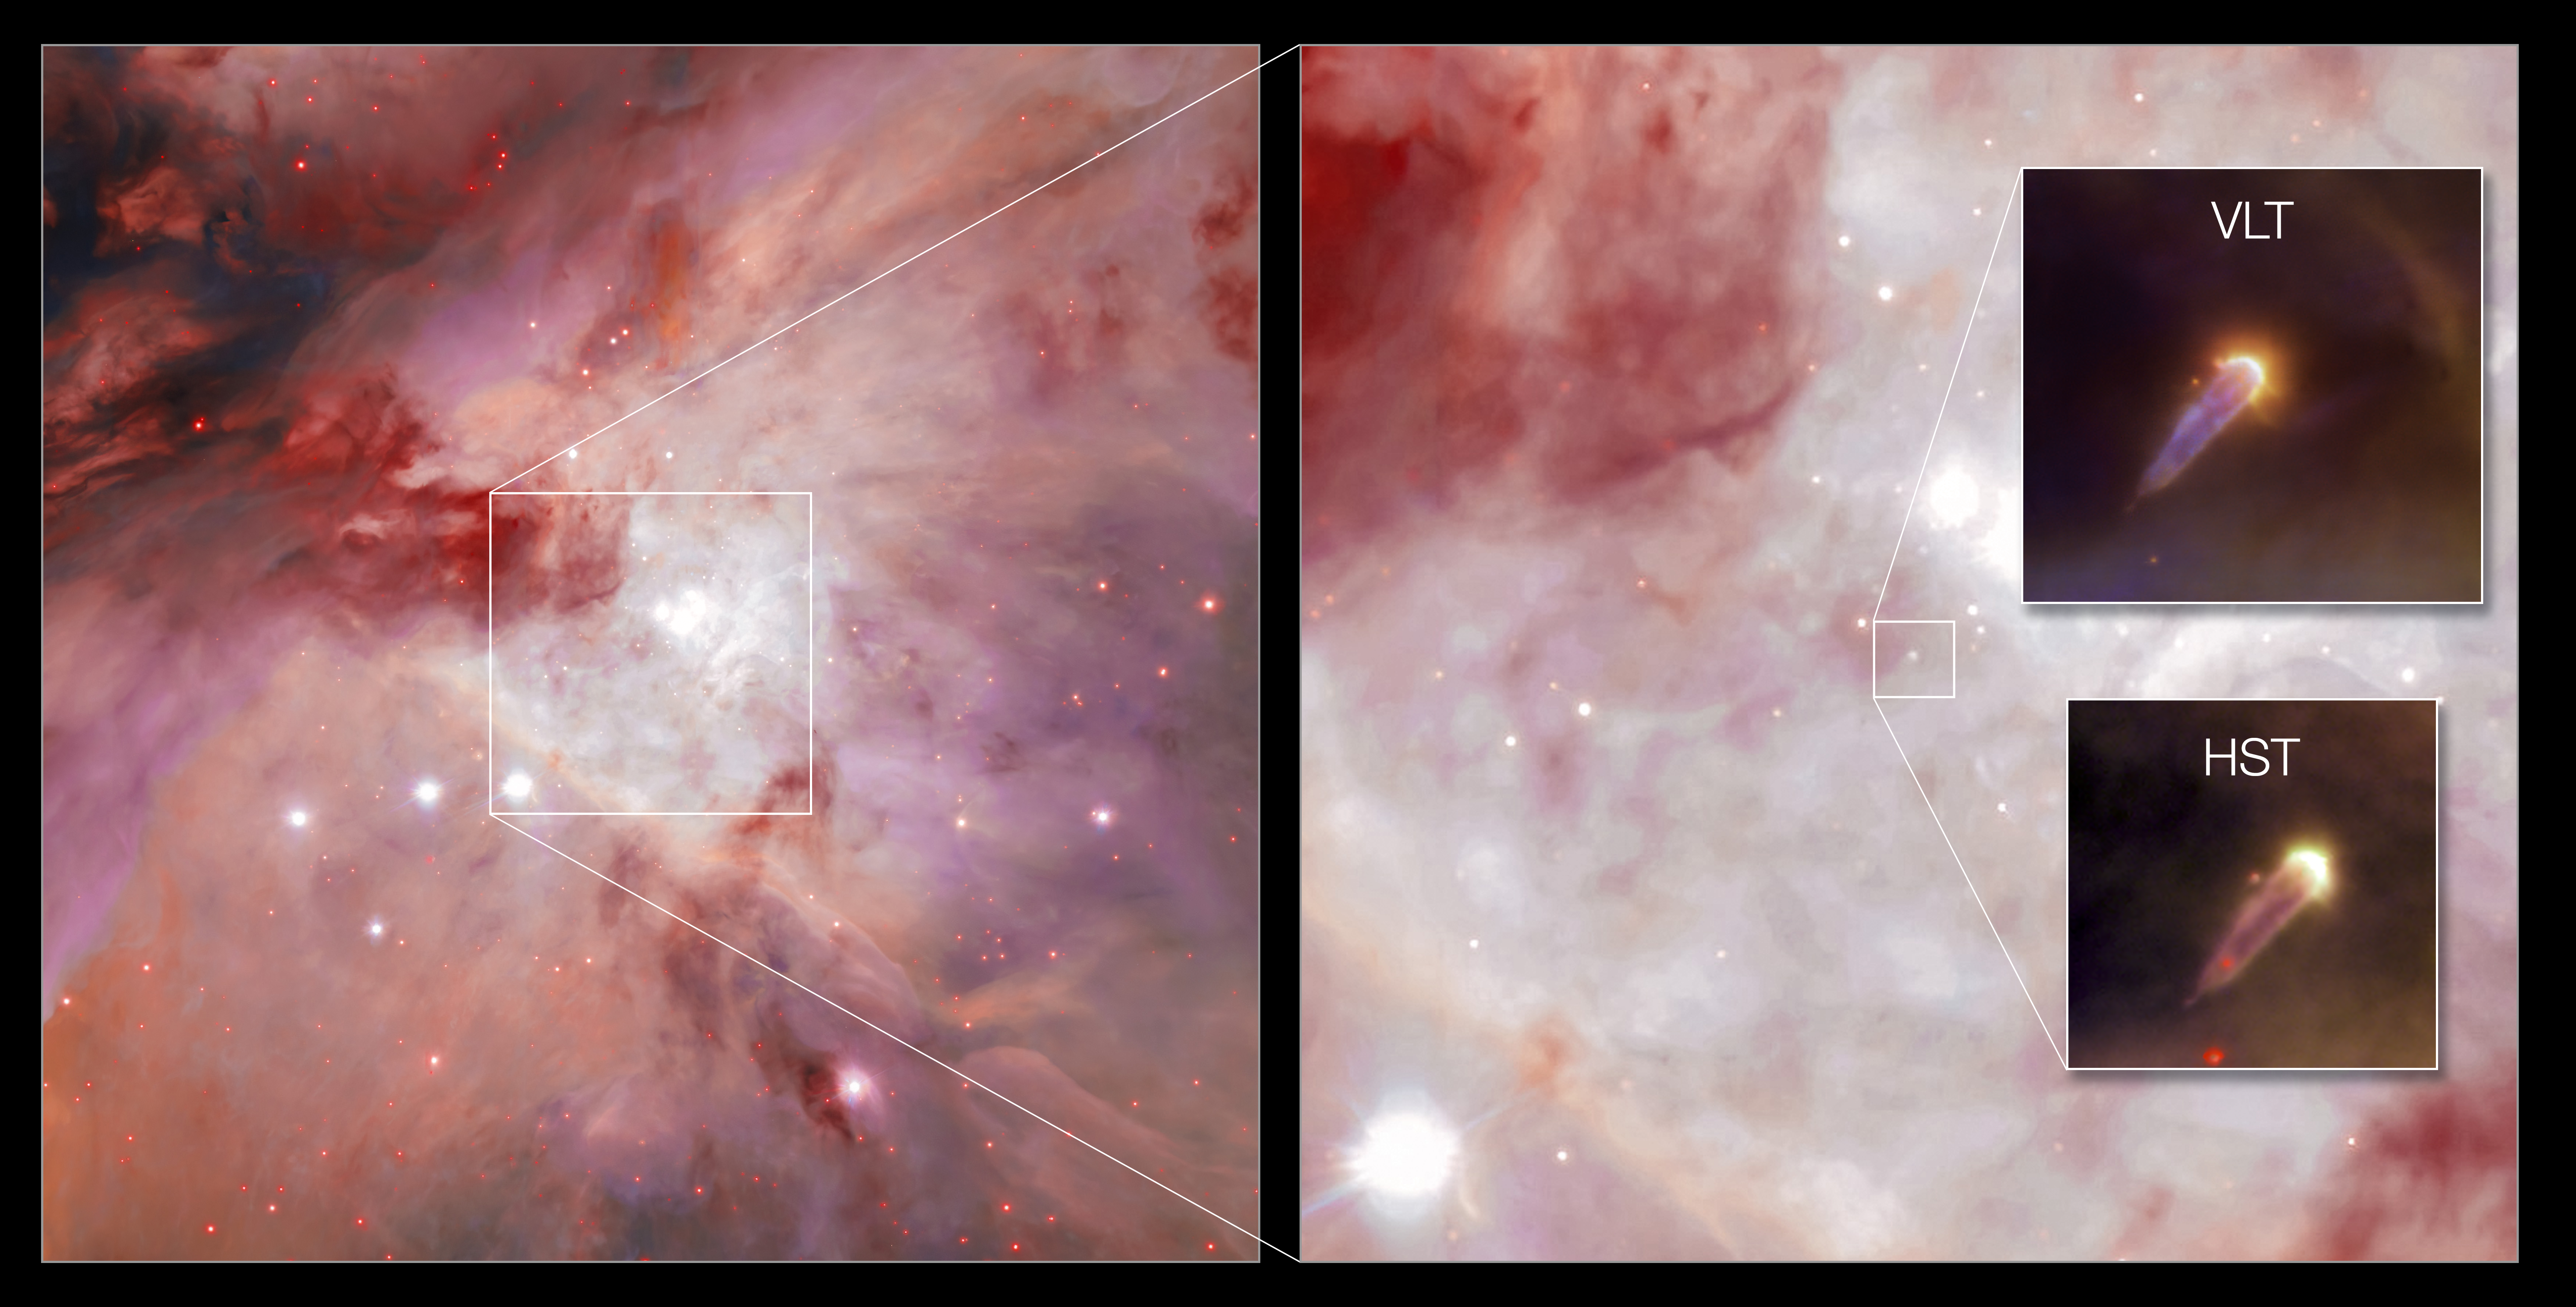

The young stellar object 177-341 W as seen with Hubble and VLT

The young stellar object 177-341 W, as seen with ESO’s Very Large Telescope (VLT, top inset) and the Hubble Space Telescope (HST, bottom inset). This object is located in the Orion Nebula, shown here in the background as seen with the VLT Survey telescope. Thanks to the VLT’s adaptive optics facility, which corrects the blur caused by atmospheric turbulence, the VLT image is the sharpest one ever taken of this object. It appears in a new paper led by Mari-Liis Aru (ESO) presenting MUSE observations of many proplyds in Orion, which will help astronomers understand how stars and planetary systems form in these stellar nurseries. Click here for a more detailed description of this object.

Credit: ESO/M. L. Aru et al./R. O'Dell/G. Beccari